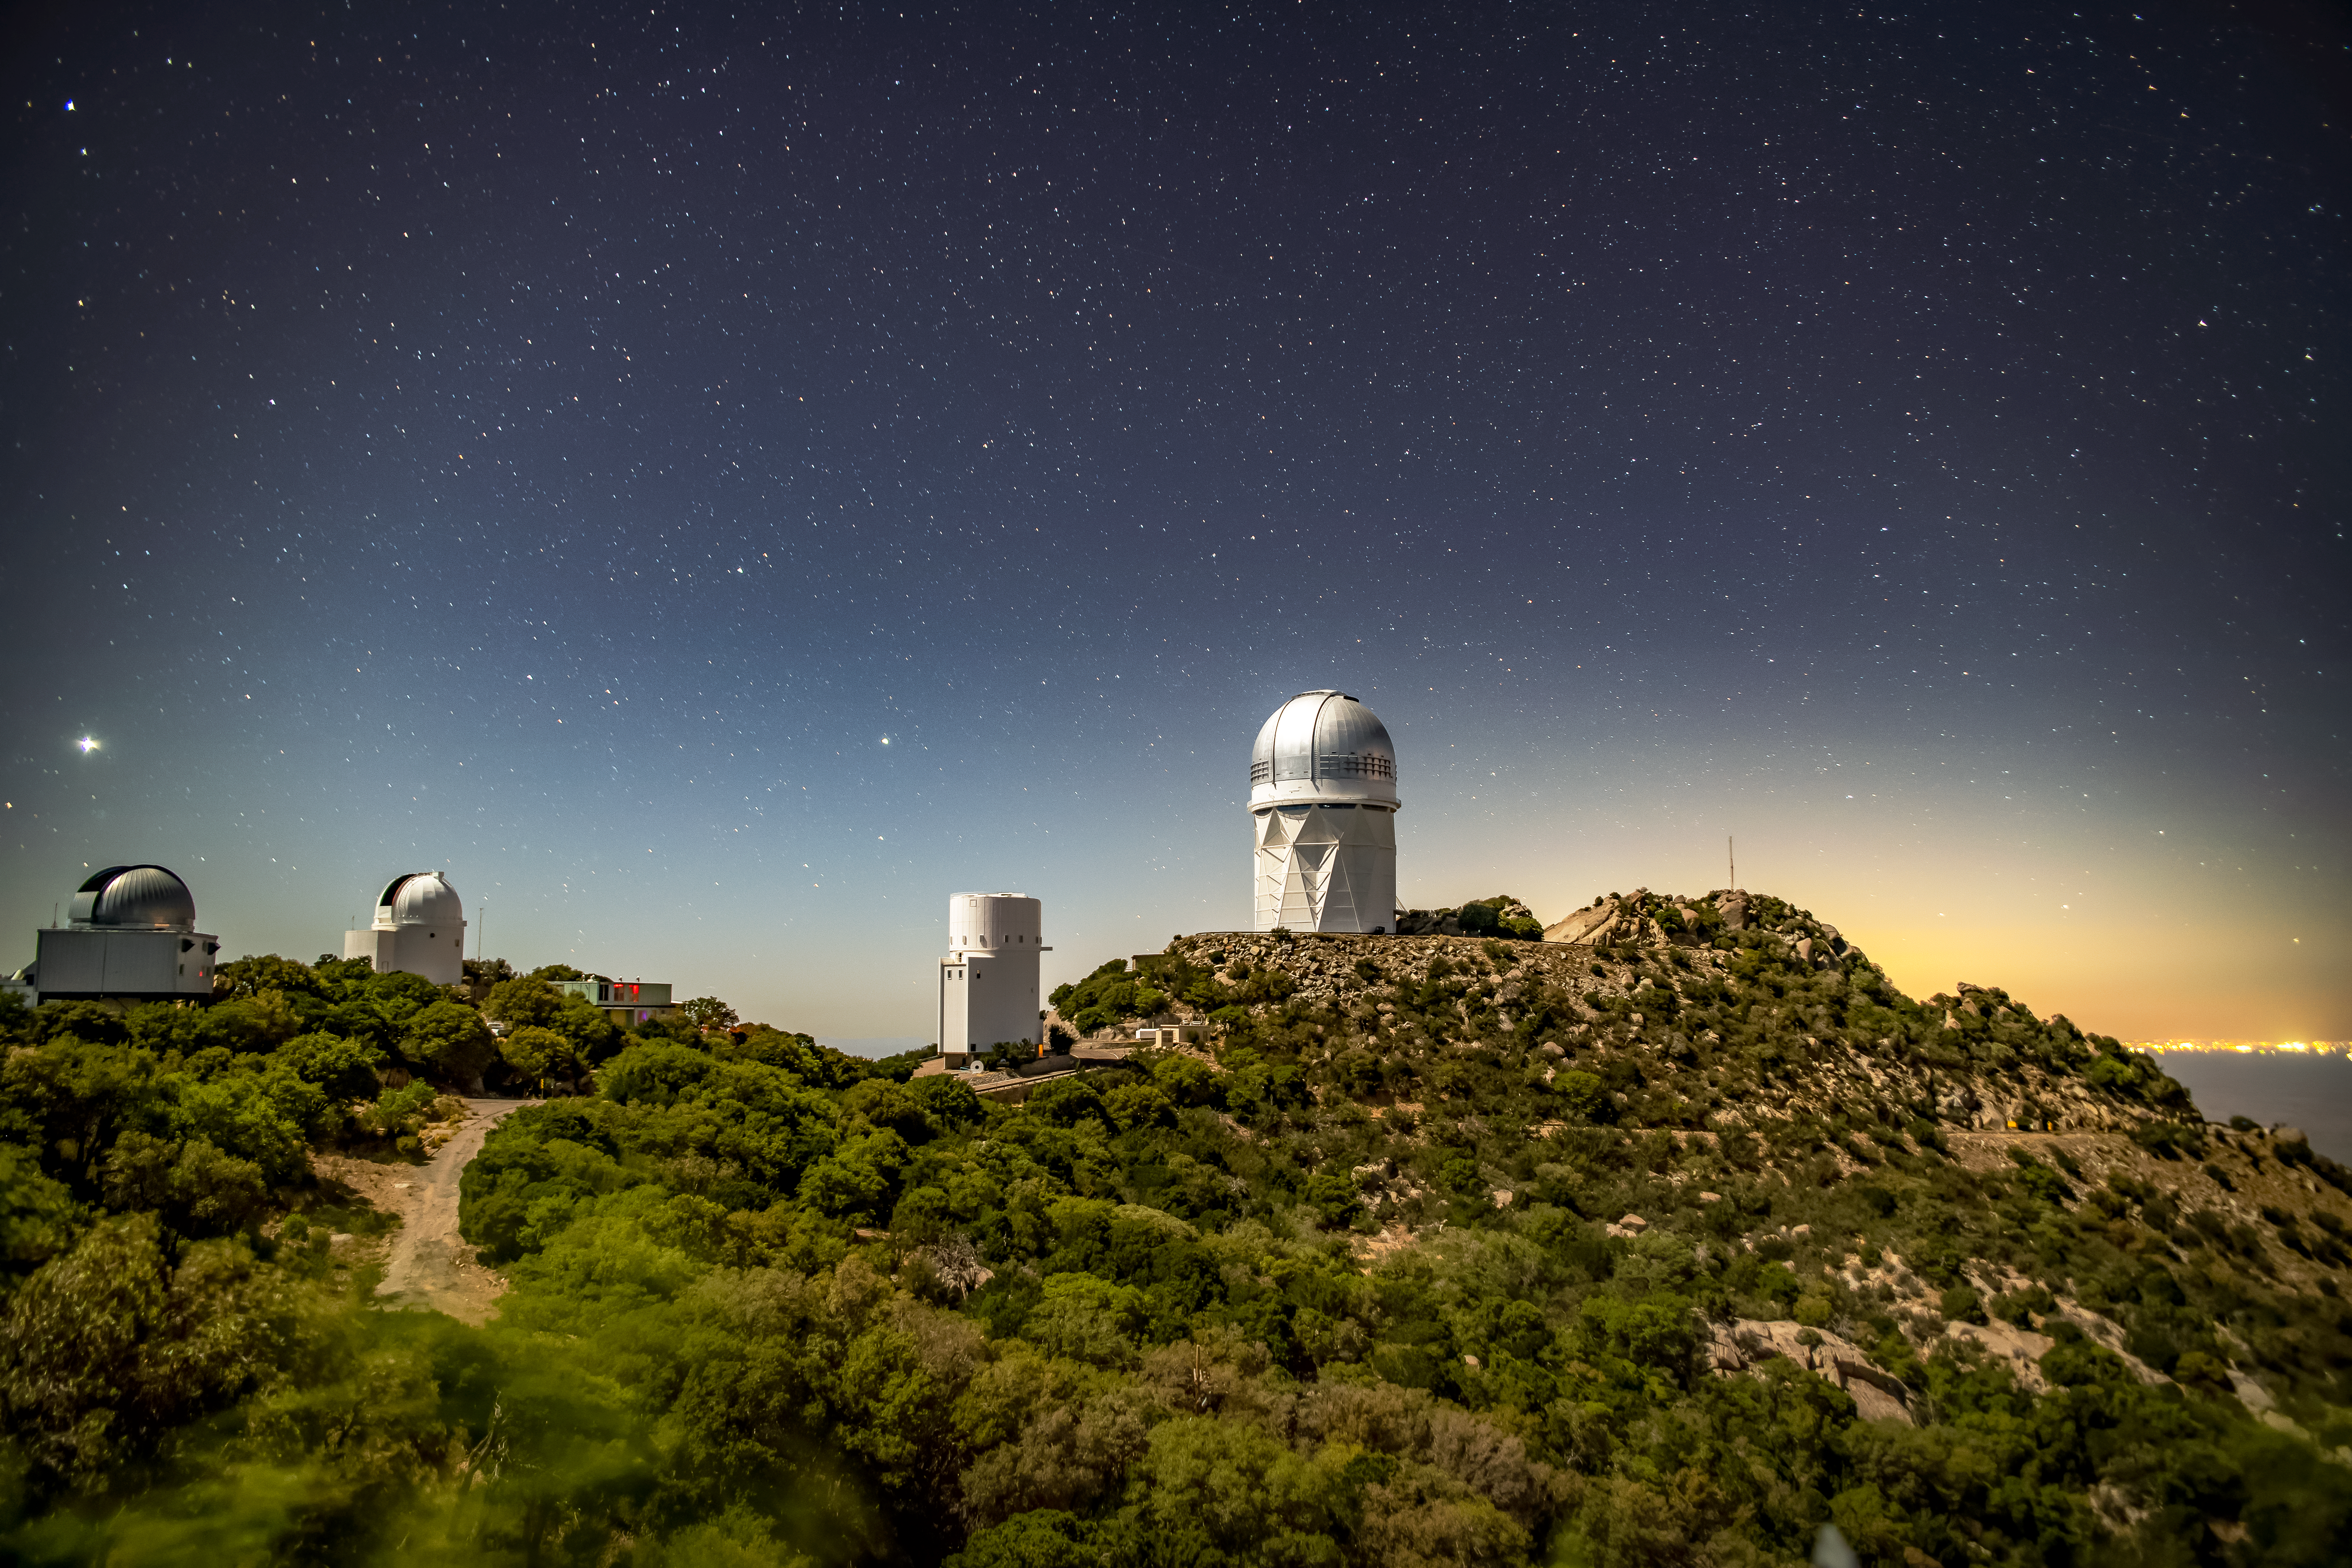

Kitt Peak National Observatory at night

Light from the city of Tucson can be seen behind Kitt Peak National Observatory at night on Tuesday, May 22, 2018 in Tucson, Arizona.

Credit: Marilyn Chung/Lawrence Berkeley National Lab/KPNO/NOIRLab/NSF/AURA